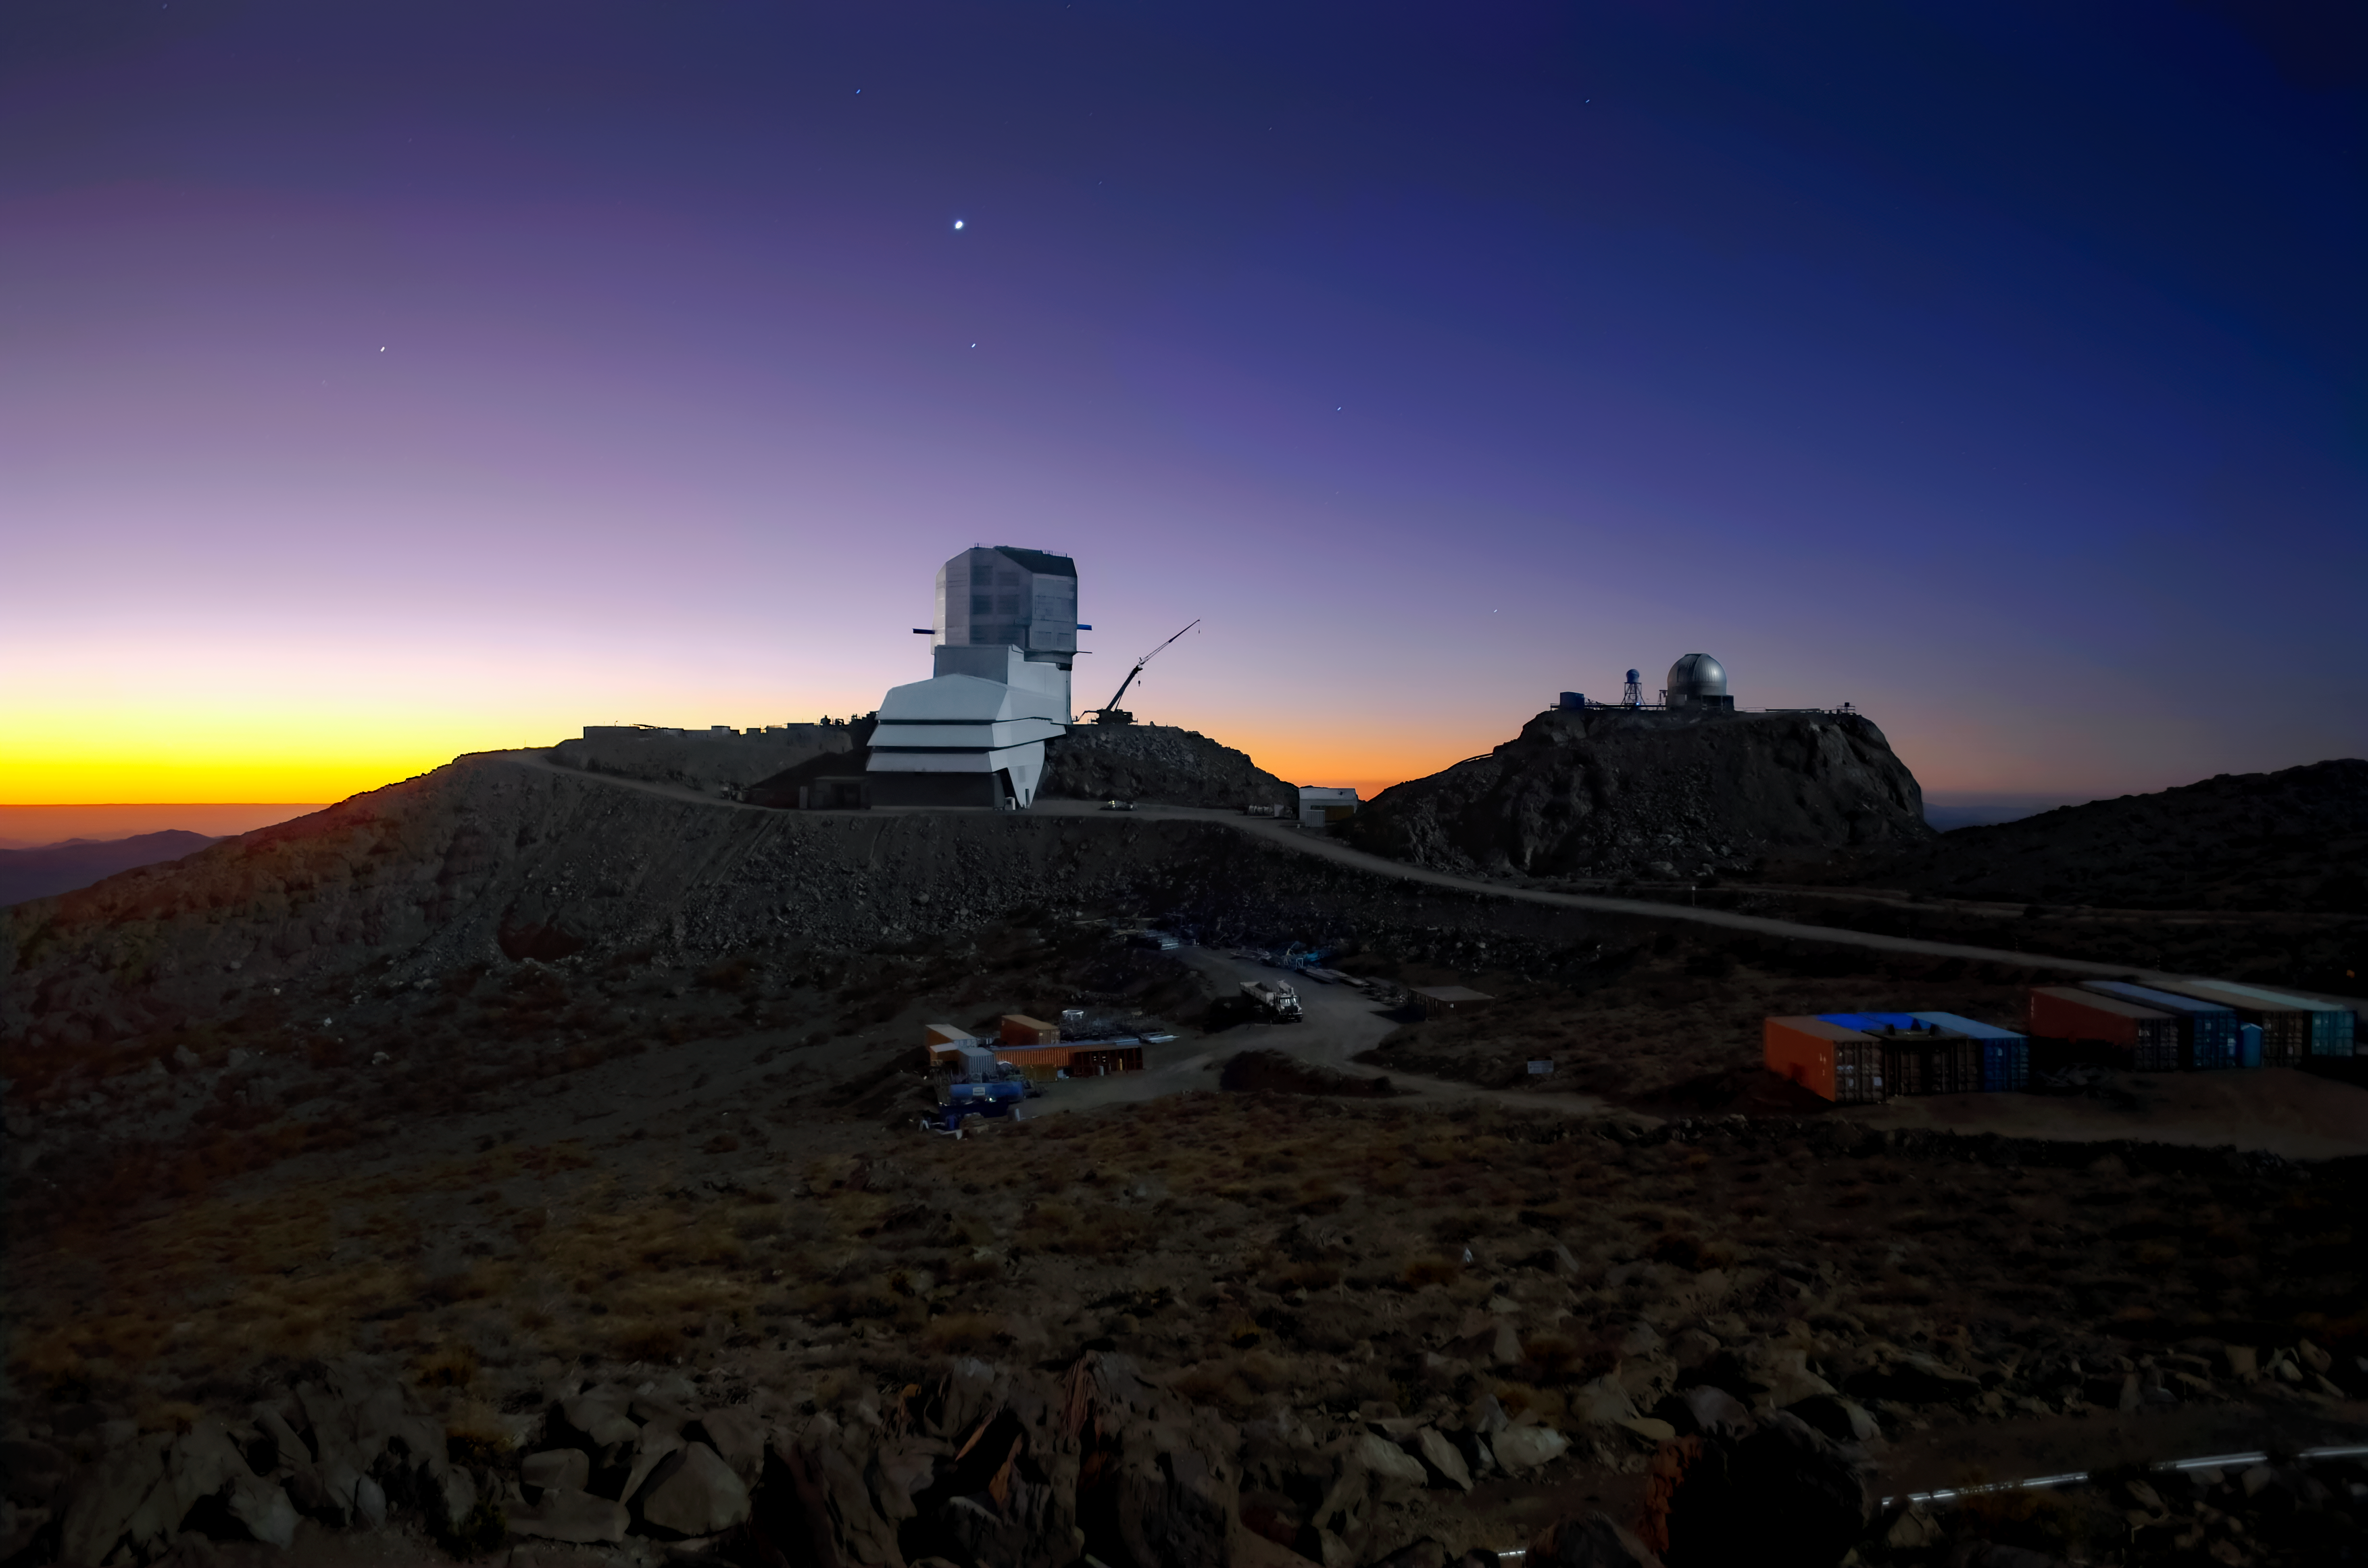

Rubin Observatory and Venus at sunset

Vera C. Rubin Observatory and Venus at sunset.

Credit: RubinObs/NOIRLab/SLAC/NSF/DOE/AURA